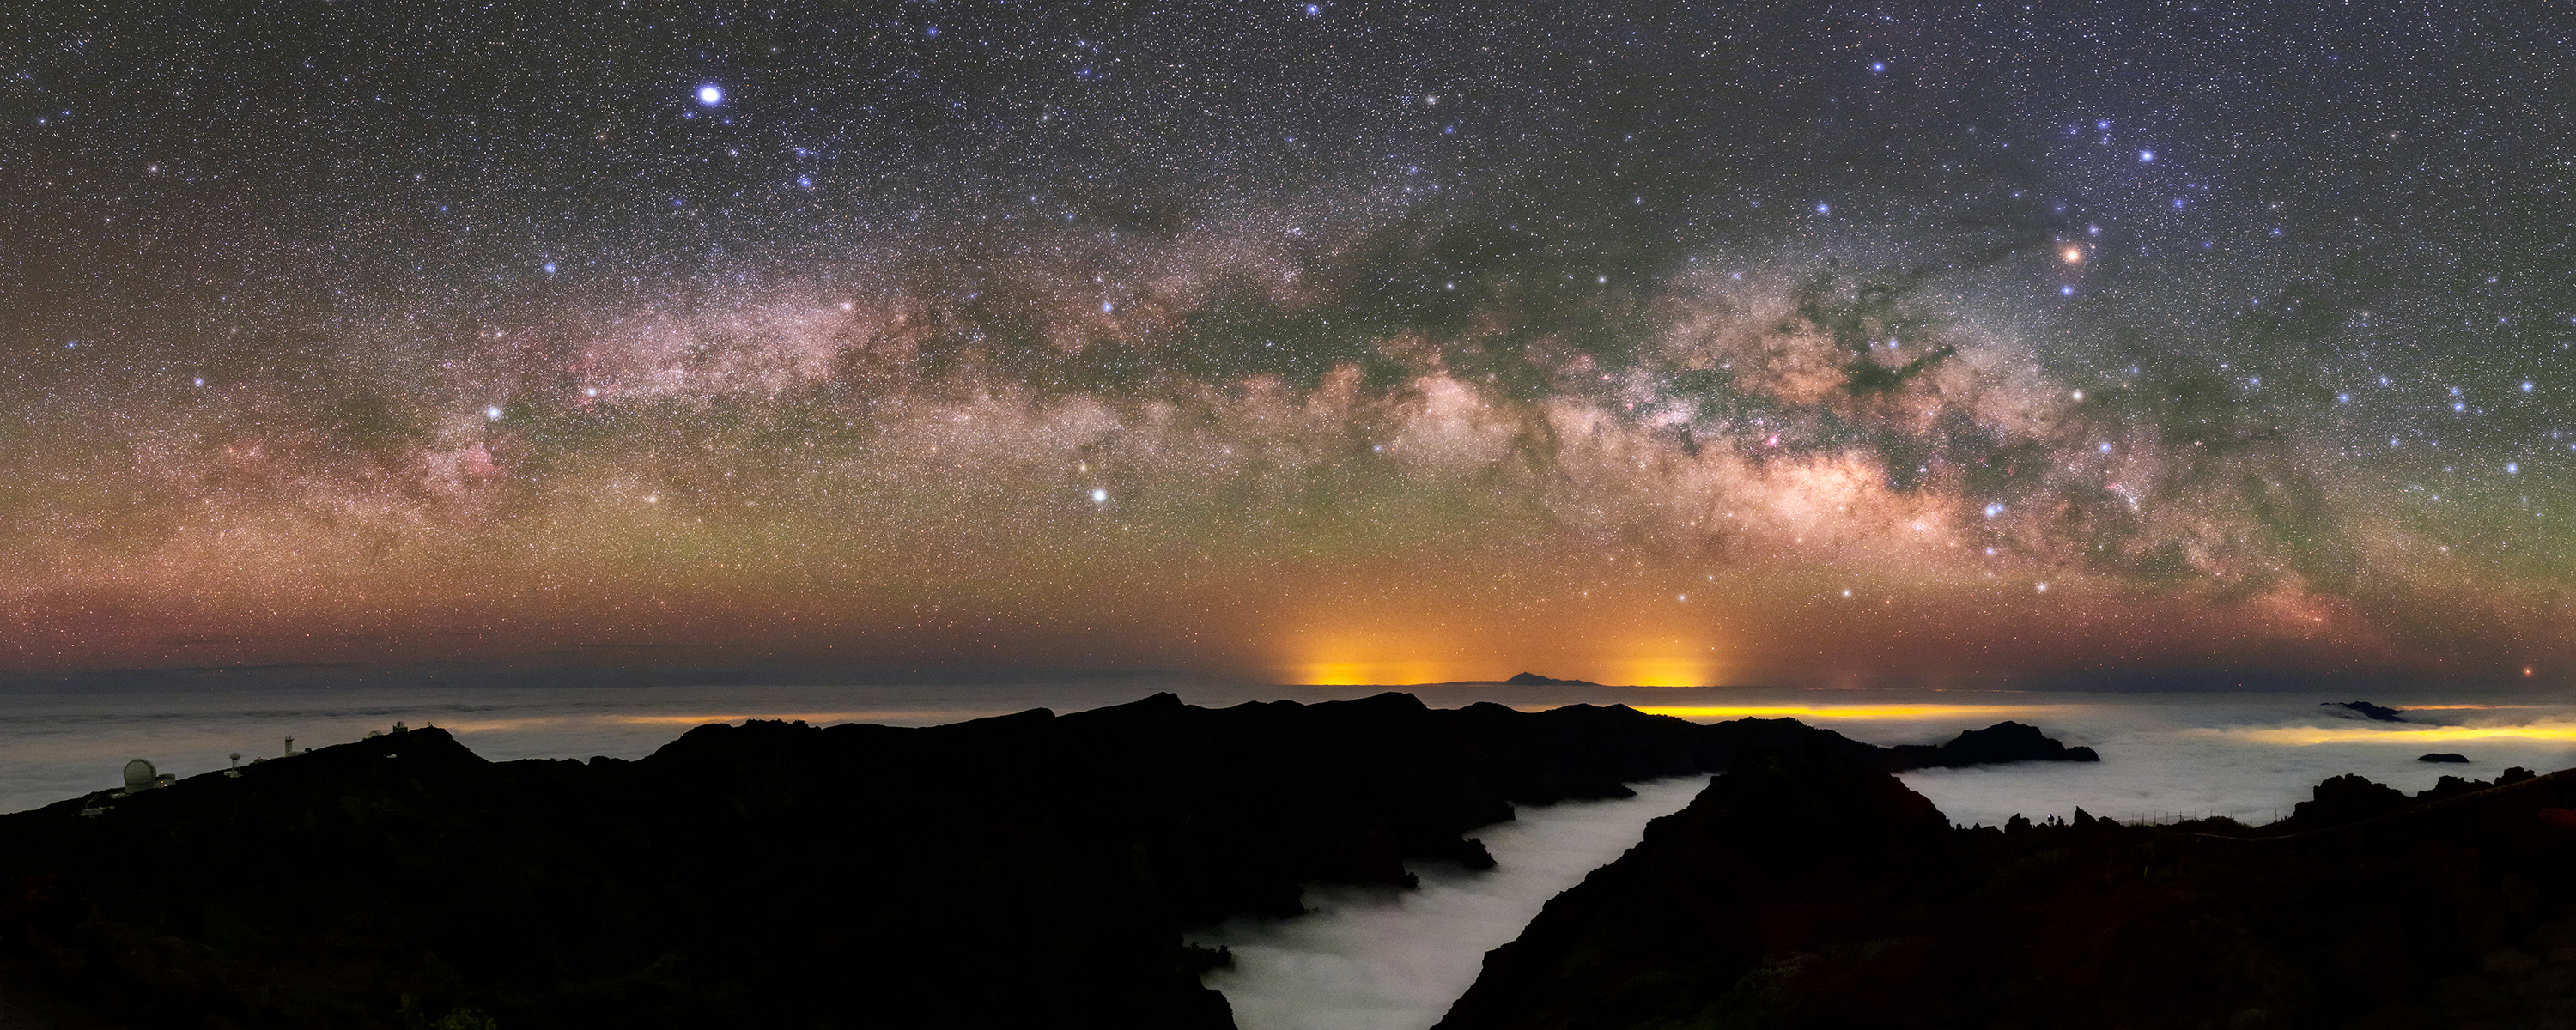

Milky Way Arch over La Palma

Image title: Milky Way Arch over La Palma
Author: Amirreza Kamkar
Country: Germany

This image, which shows the majestic band of the Milky Way and a range of culturally significant patterns, was taken in May 2022 at a very high altitude from the Roque de los Muchachos Observatory in La Palma, from which one can see the clouds below. Some prominent star patterns include Scorpius, Sagittarius, Lyra, Cygnus, Aquila, the Summer Triangle asterism, and the Teapot asterism.

As the Canary Islands used to be a starting point for European sailors to explore the world, we use this place to point to the many indigenous cultures they encountered. Most notably it is the dark patterns within the band of the Milky Way that hold significance for many Indigenous cultures around the world. The dark patterns are in fact dense, cool clouds of gas and dust that block the light from stars. Indigenous people see caves, waterways and various patterns associated with the dark regions of the Milky Way.

The constellations and patterns hold different cultural significance and interpretations for different people. For example, the constellation Scorpius is referred to by Polynesian people as the demigod Maui’s Fishhook. The Yolnu people of Arnhem Land associate Scorpius with a crocodile called Ingalpir. Some Indigenous Australian groups associate stories with individual stars within Scorpius, most notably Antares, the orange-red star in the top right of the image above the band of the Milky Way. Next to the Scorpion and above the bright centre of the Milky Way, there is a prominent dark cloud that is called the Pipe Nebula by modern astrophotographers. The smoke of this pipe goes up to rho Ophiuchi. This and all the other dark clouds in the Milky Way together form the backbone of heaven for some tribes, and an animal with black-and-white skin for South African Zulu people.

The nomenclature of bright stars also has cross-cultural roots. For example, Vega (the bright blue star towards the top of the image) comes from the Arabic waqi, from al-nasr al-waqi, the Eagle who throws himself down (in order to hunt). This contrasts with the Flying Eagle, Altair, also derived from Arabic. Antares is a Greek word meaning “the one similar to Mars”, referring to its colour. The star name Shaula in the stinger of the Scorpion is a modern version of the Babylonian or even Sumerian star name.

Also see image in Zenodo: https://doi.org/10.5281/zenodo.7422867

Credit: Amirreza Kamkar/IAU OAE